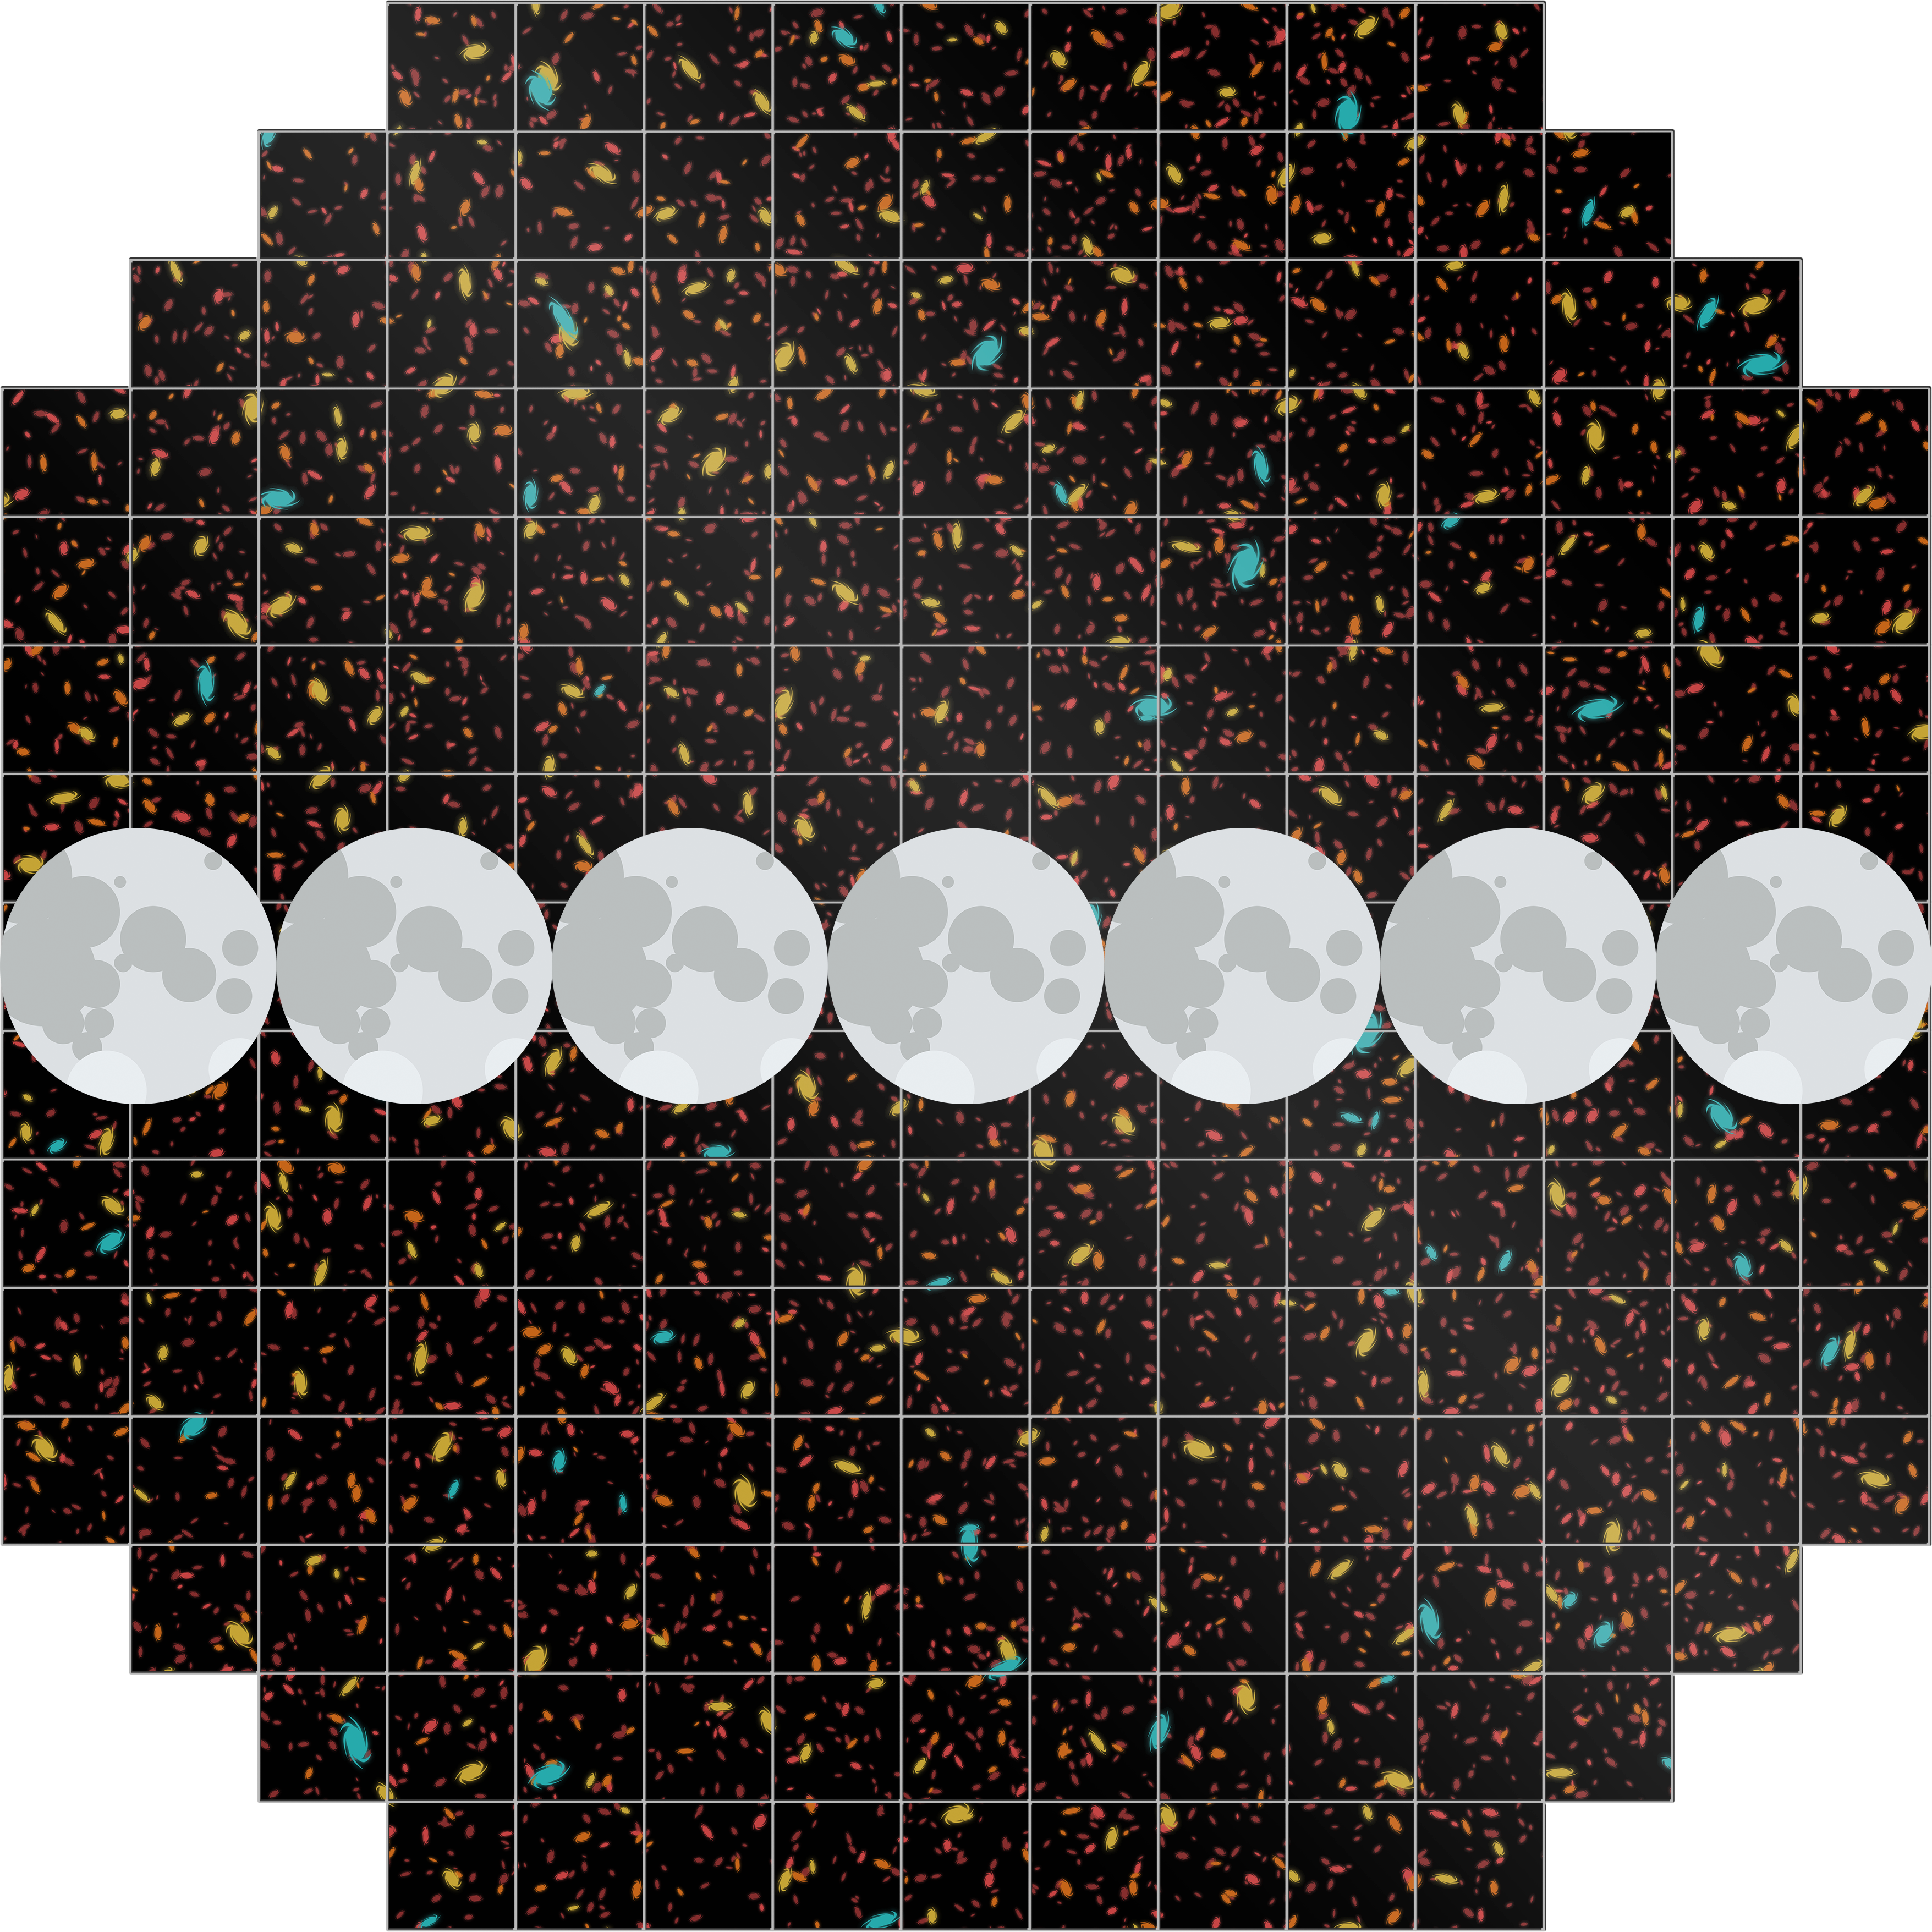

Rubin's Field of View

NSF-DOE Vera C. Rubin Observatory has a wide field of view equivalent to seven full Moons.

Credit: Rubin Observatory/NSF/AURA/J. Pi